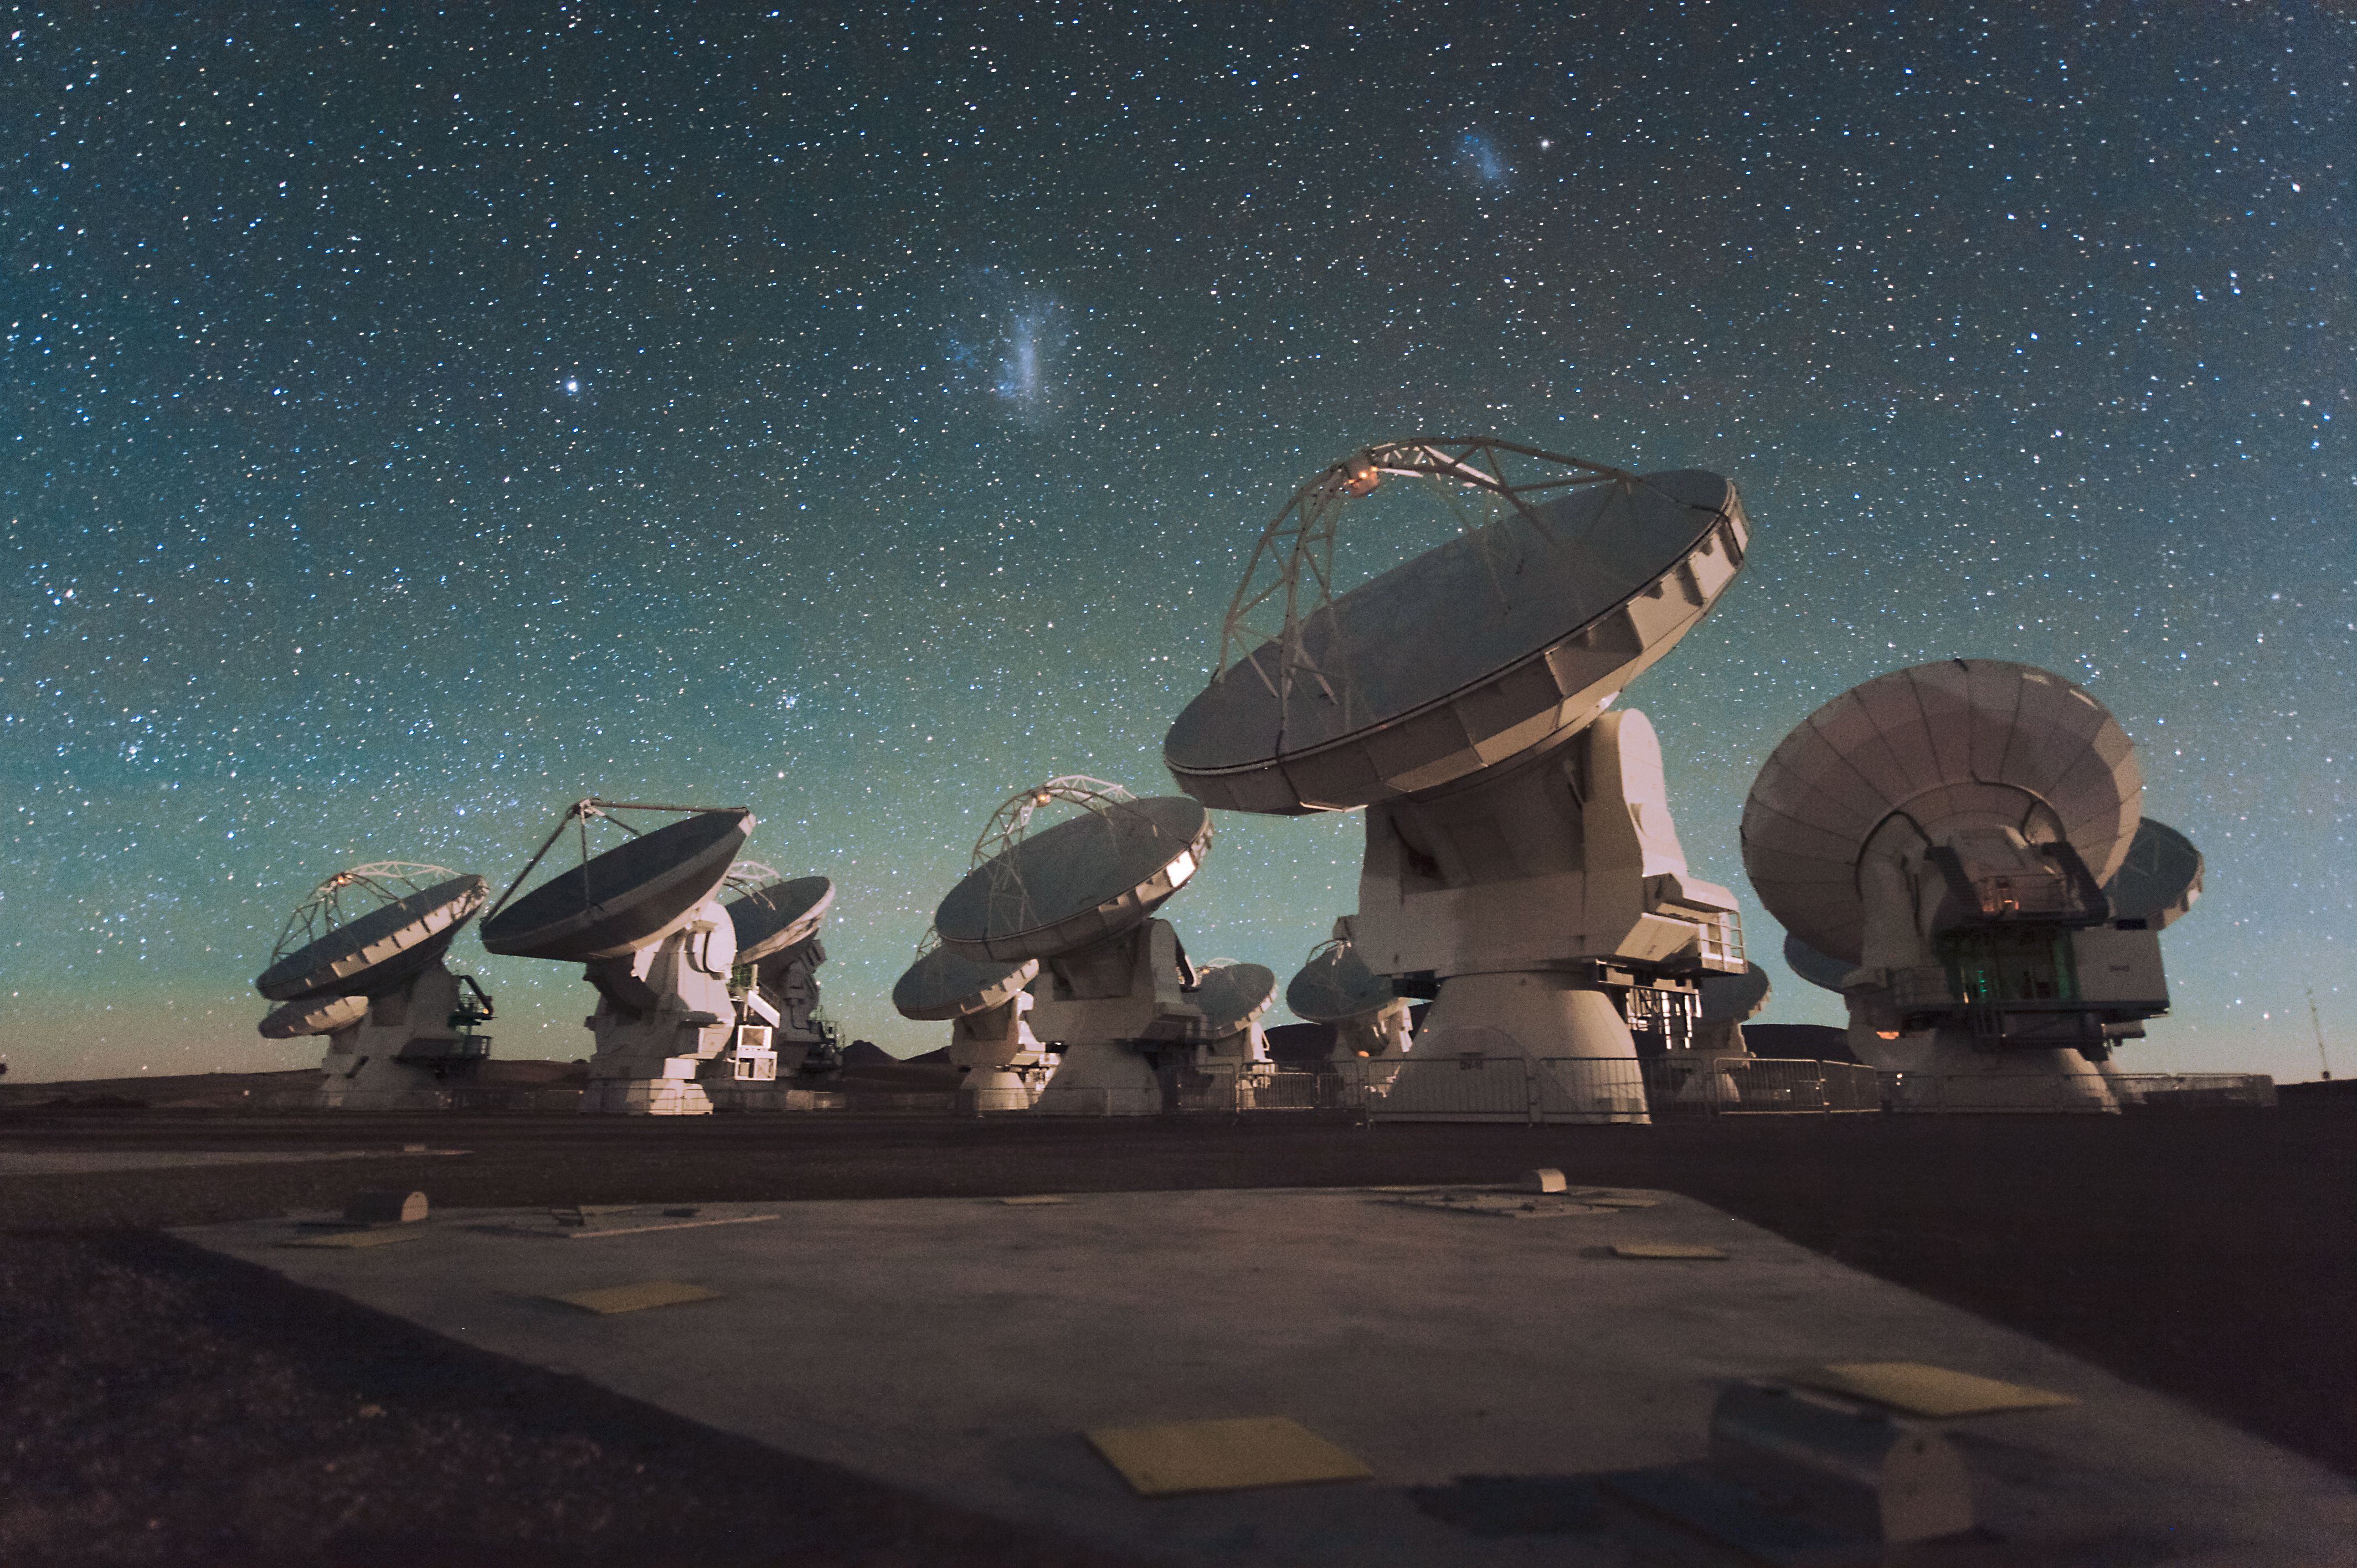

The Atacama Large Millimeter/submillimeter Array (ALMA) by night, under the Magellanic Clouds

Antennas of the Atacama Large Millimeter/submillimeter Array (ALMA), on the Chajnantor Plateau in the Chilean Andes. The Large and Small Magellanic Clouds, two companion galaxies to our own Milky Way galaxy, can be seen as bright smudges in the night sky, in the centre of the photograph.

Credit: ESO/C. Malin (christophmalin.com)